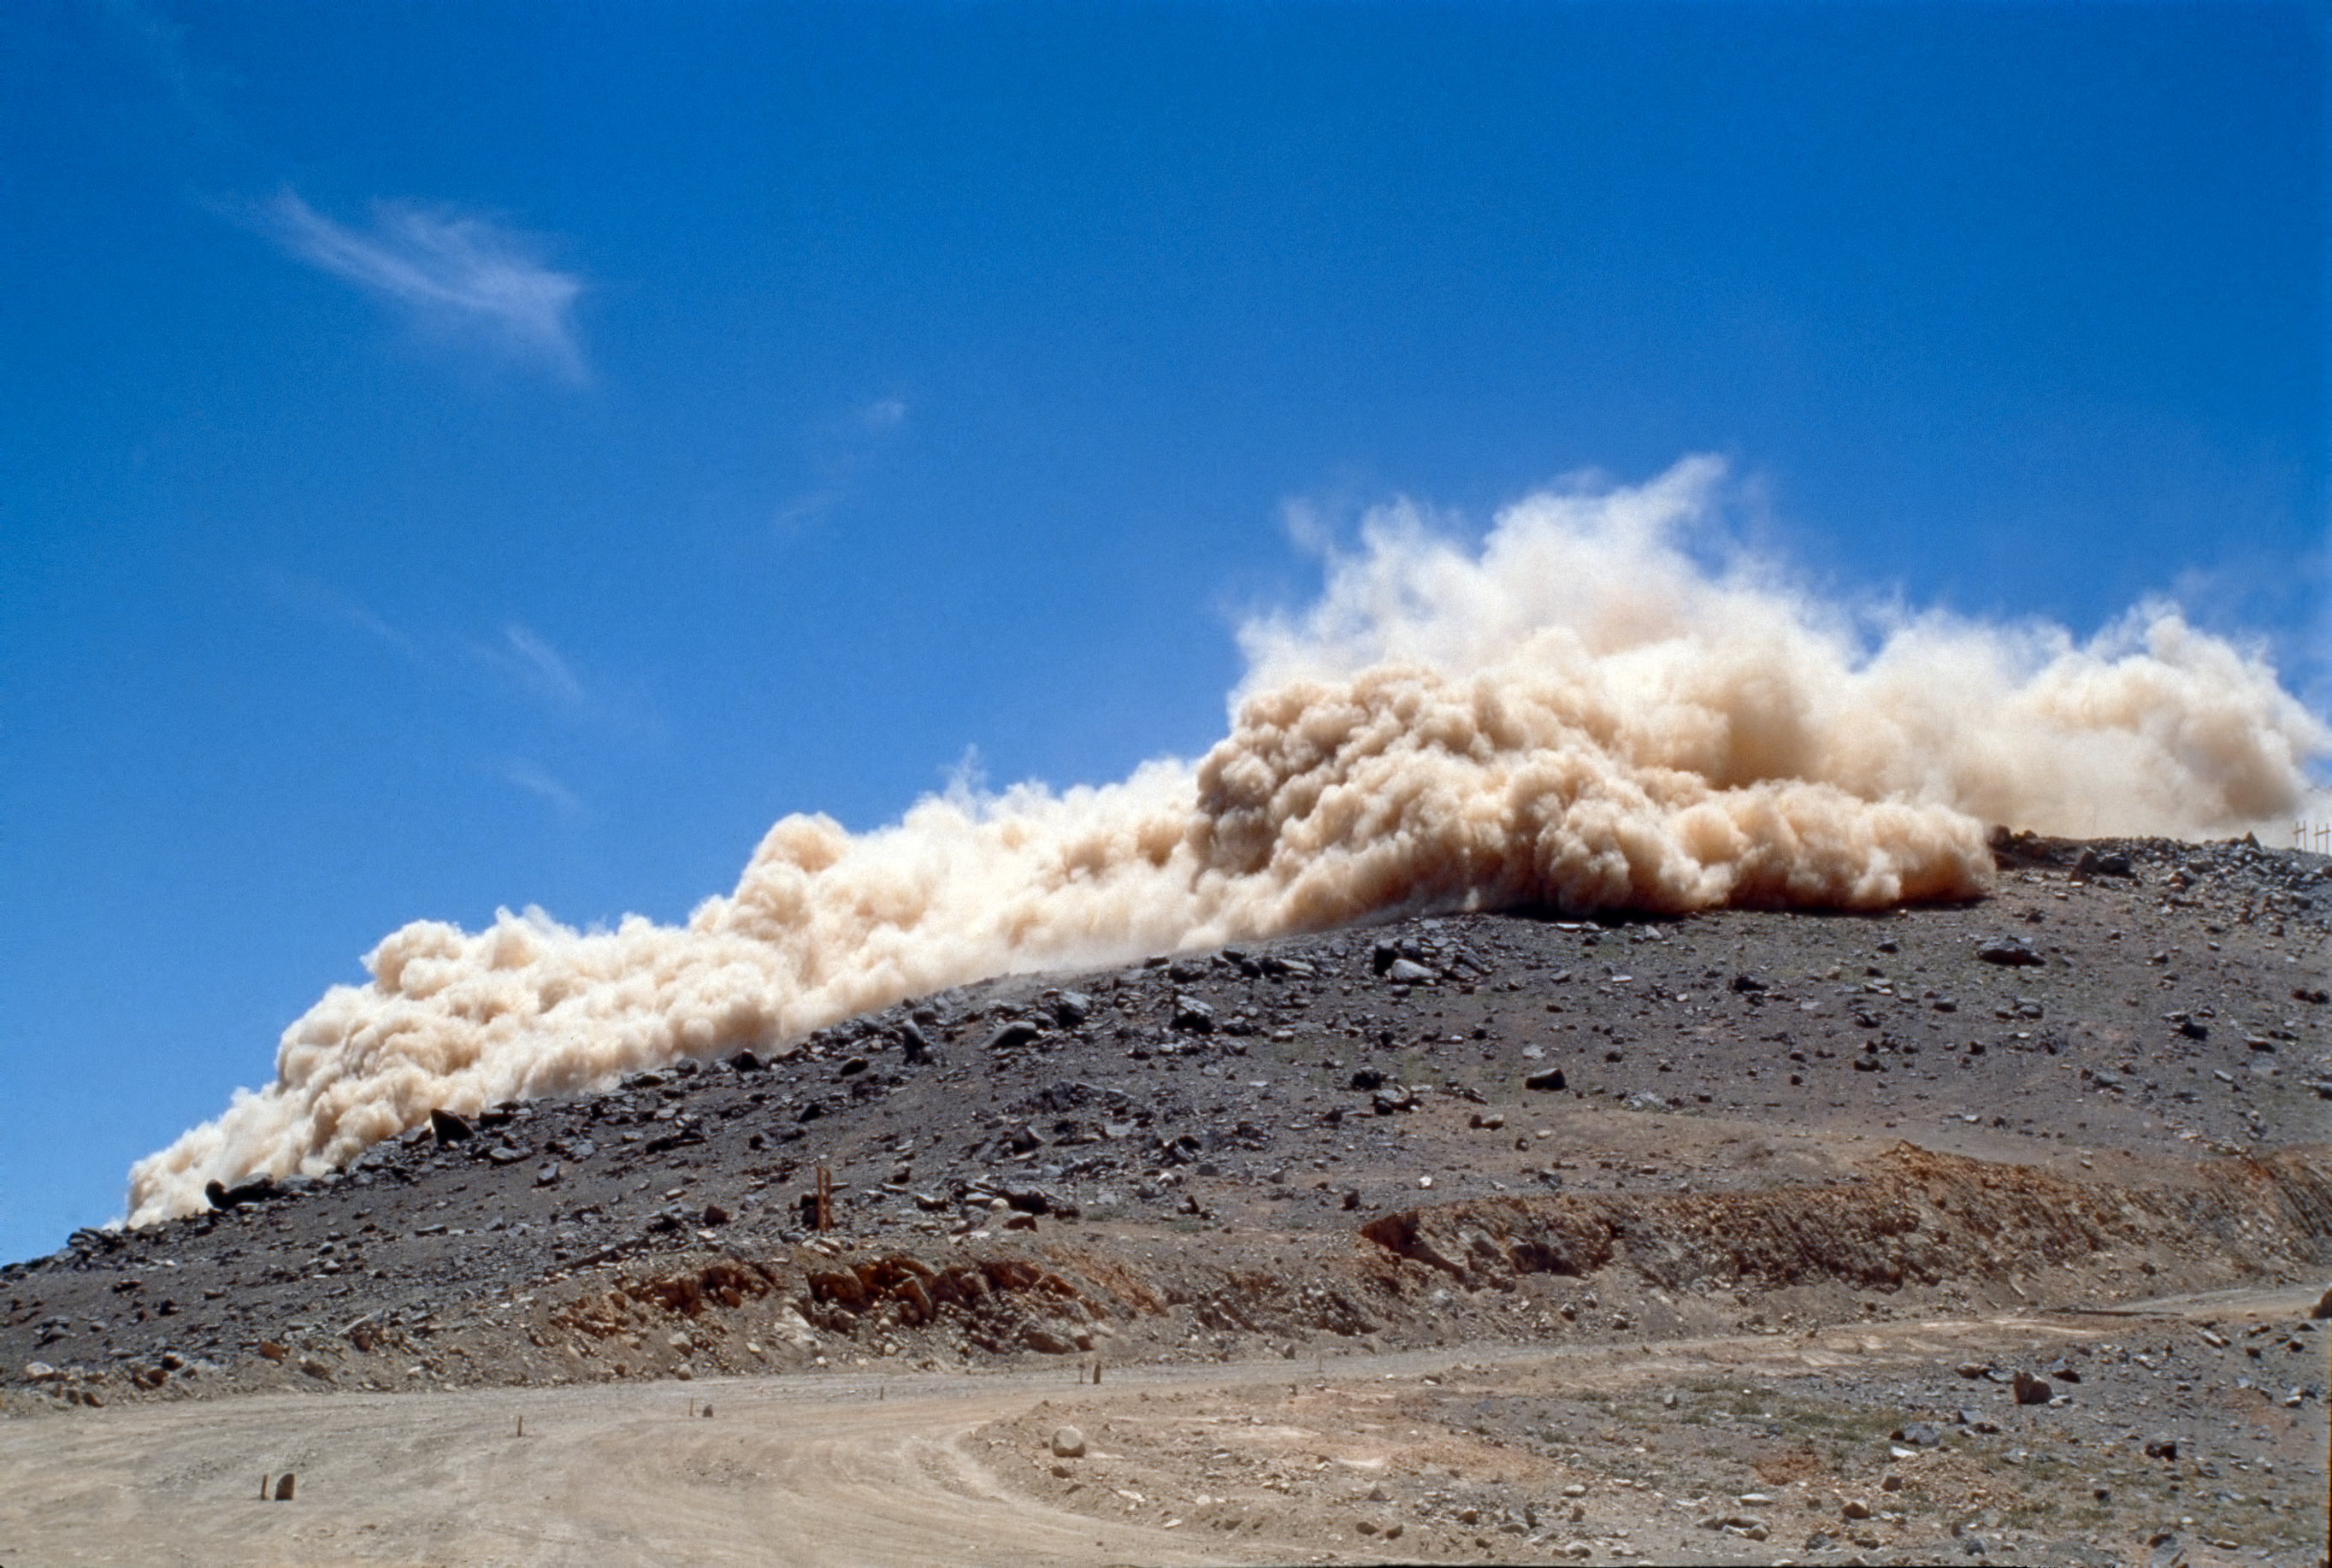

Rock blasting

Blasting rocks in the construction of Paranal.

Credit: ESO